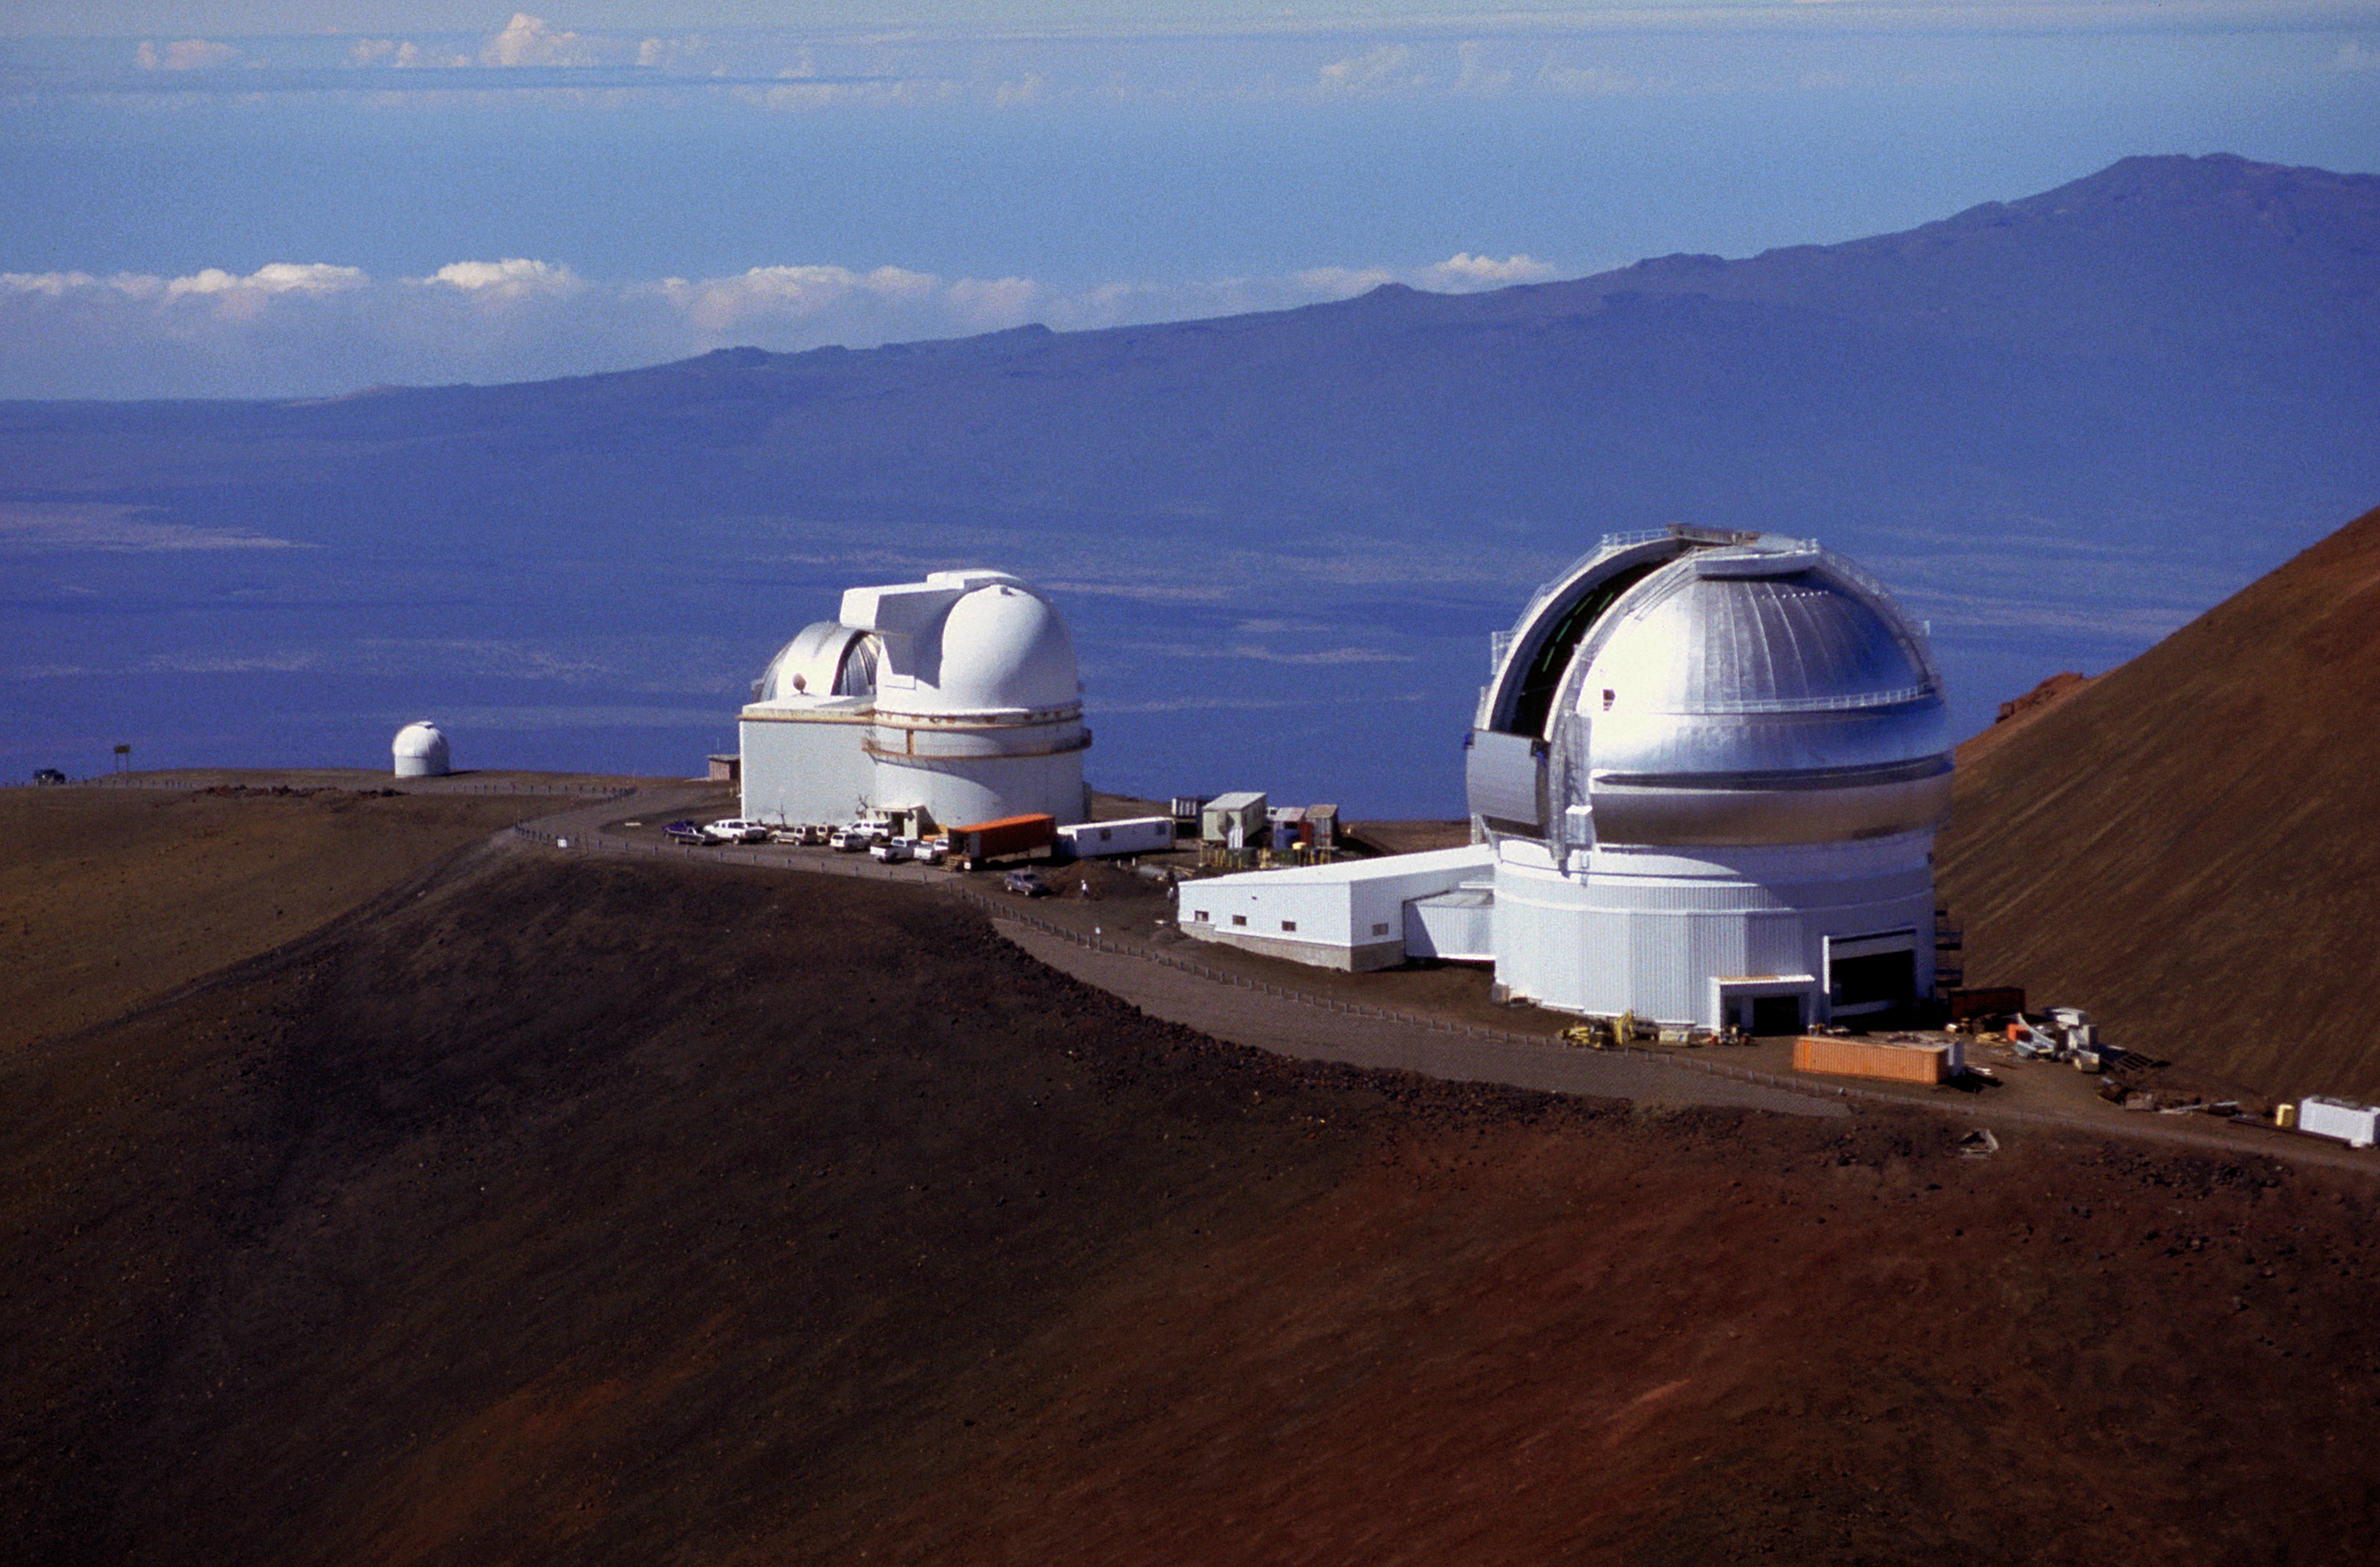

Aerial view of Gemini North

An aerial view of the northern Gemini 8-meter telescope (in the foreground).

Credit: Richard Wainscoat/International Gemini Observatory/AURA/NSF